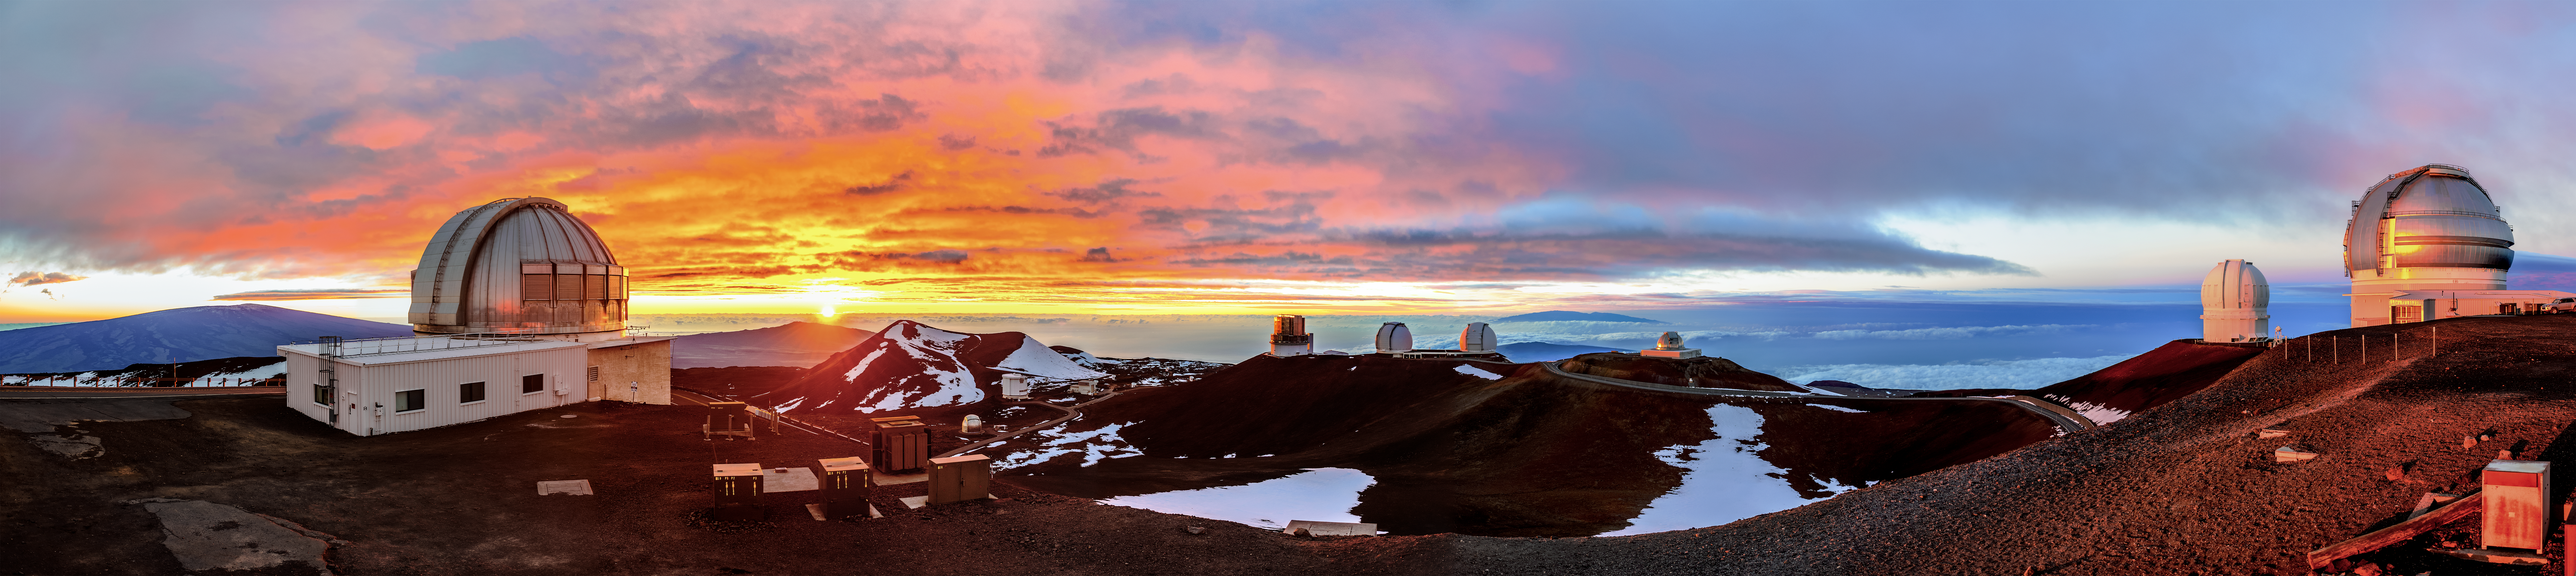

A Snowy Sunset

This panorama shows a menagerie of telescopes — including Gemini North (right), one half of the International Gemini Observatory, operated by NSF NOIRLab — basking in a glorious snowy sunset near the summit of Maunakea in Hawai‘i. The 8-meter-diameter Gemini North is visible at the right hand edge of this image, and the 3.8-meter-diameter United Kingdom Infrared Telescope is the leftmost telescope in view. Other telescopes are dotted along the ridge in the background, including the Subaru Telescope and the W. M. Keck Observatory. The Maunakea Observatories study phenomena across the electromagnetic spectrum, from radio to ultraviolet, and they all benefit from the dark, dry, still skies at the site.

Gemini North — like its twin telescope Gemini South in the southern hemisphere — has silver-coated mirrors optimized for observing at mid-infrared wavelengths. Infrared observations from ground-based observatories are usually limited by water vapor in the atmosphere, which absorbs a large amount of the infrared light from stars and galaxies. Detailed ground-based infrared observations are consequently only possible at a handful of dry sites that generally lie at high altitude above most of the atmosphere, such as the summit region of Maunakea.

Credit: International Gemini Observatory/NOIRLab/NSF/AURA/J. Chu